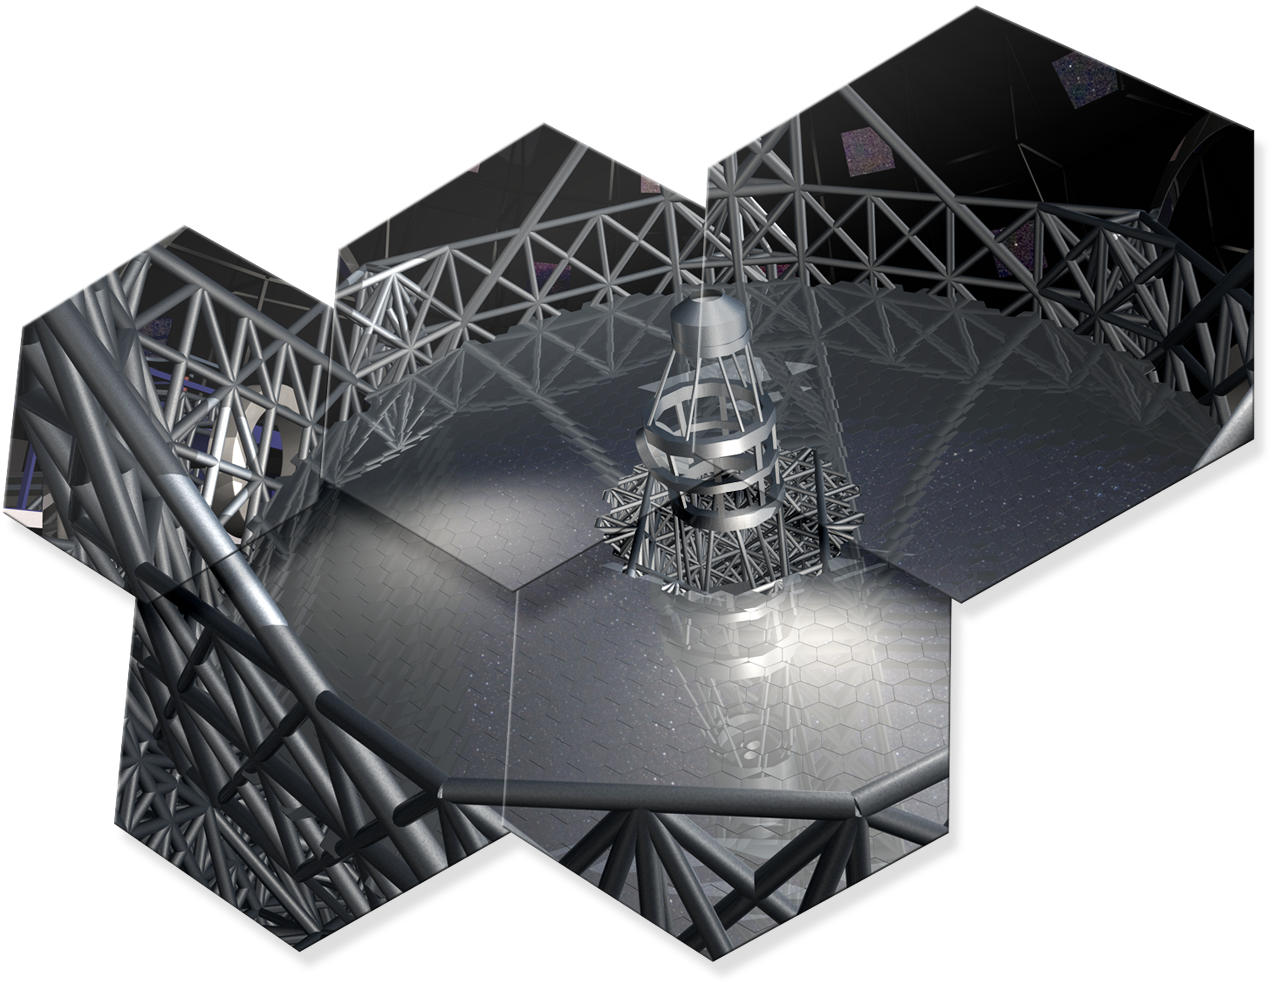

Artwork showing some hexagonal mirror pieces of ELT

The design for the ELT shown here is preliminary.

Read more about the ELT on http://www.eso.org/public/teles-instr/e-elt.html

Credit: ESO